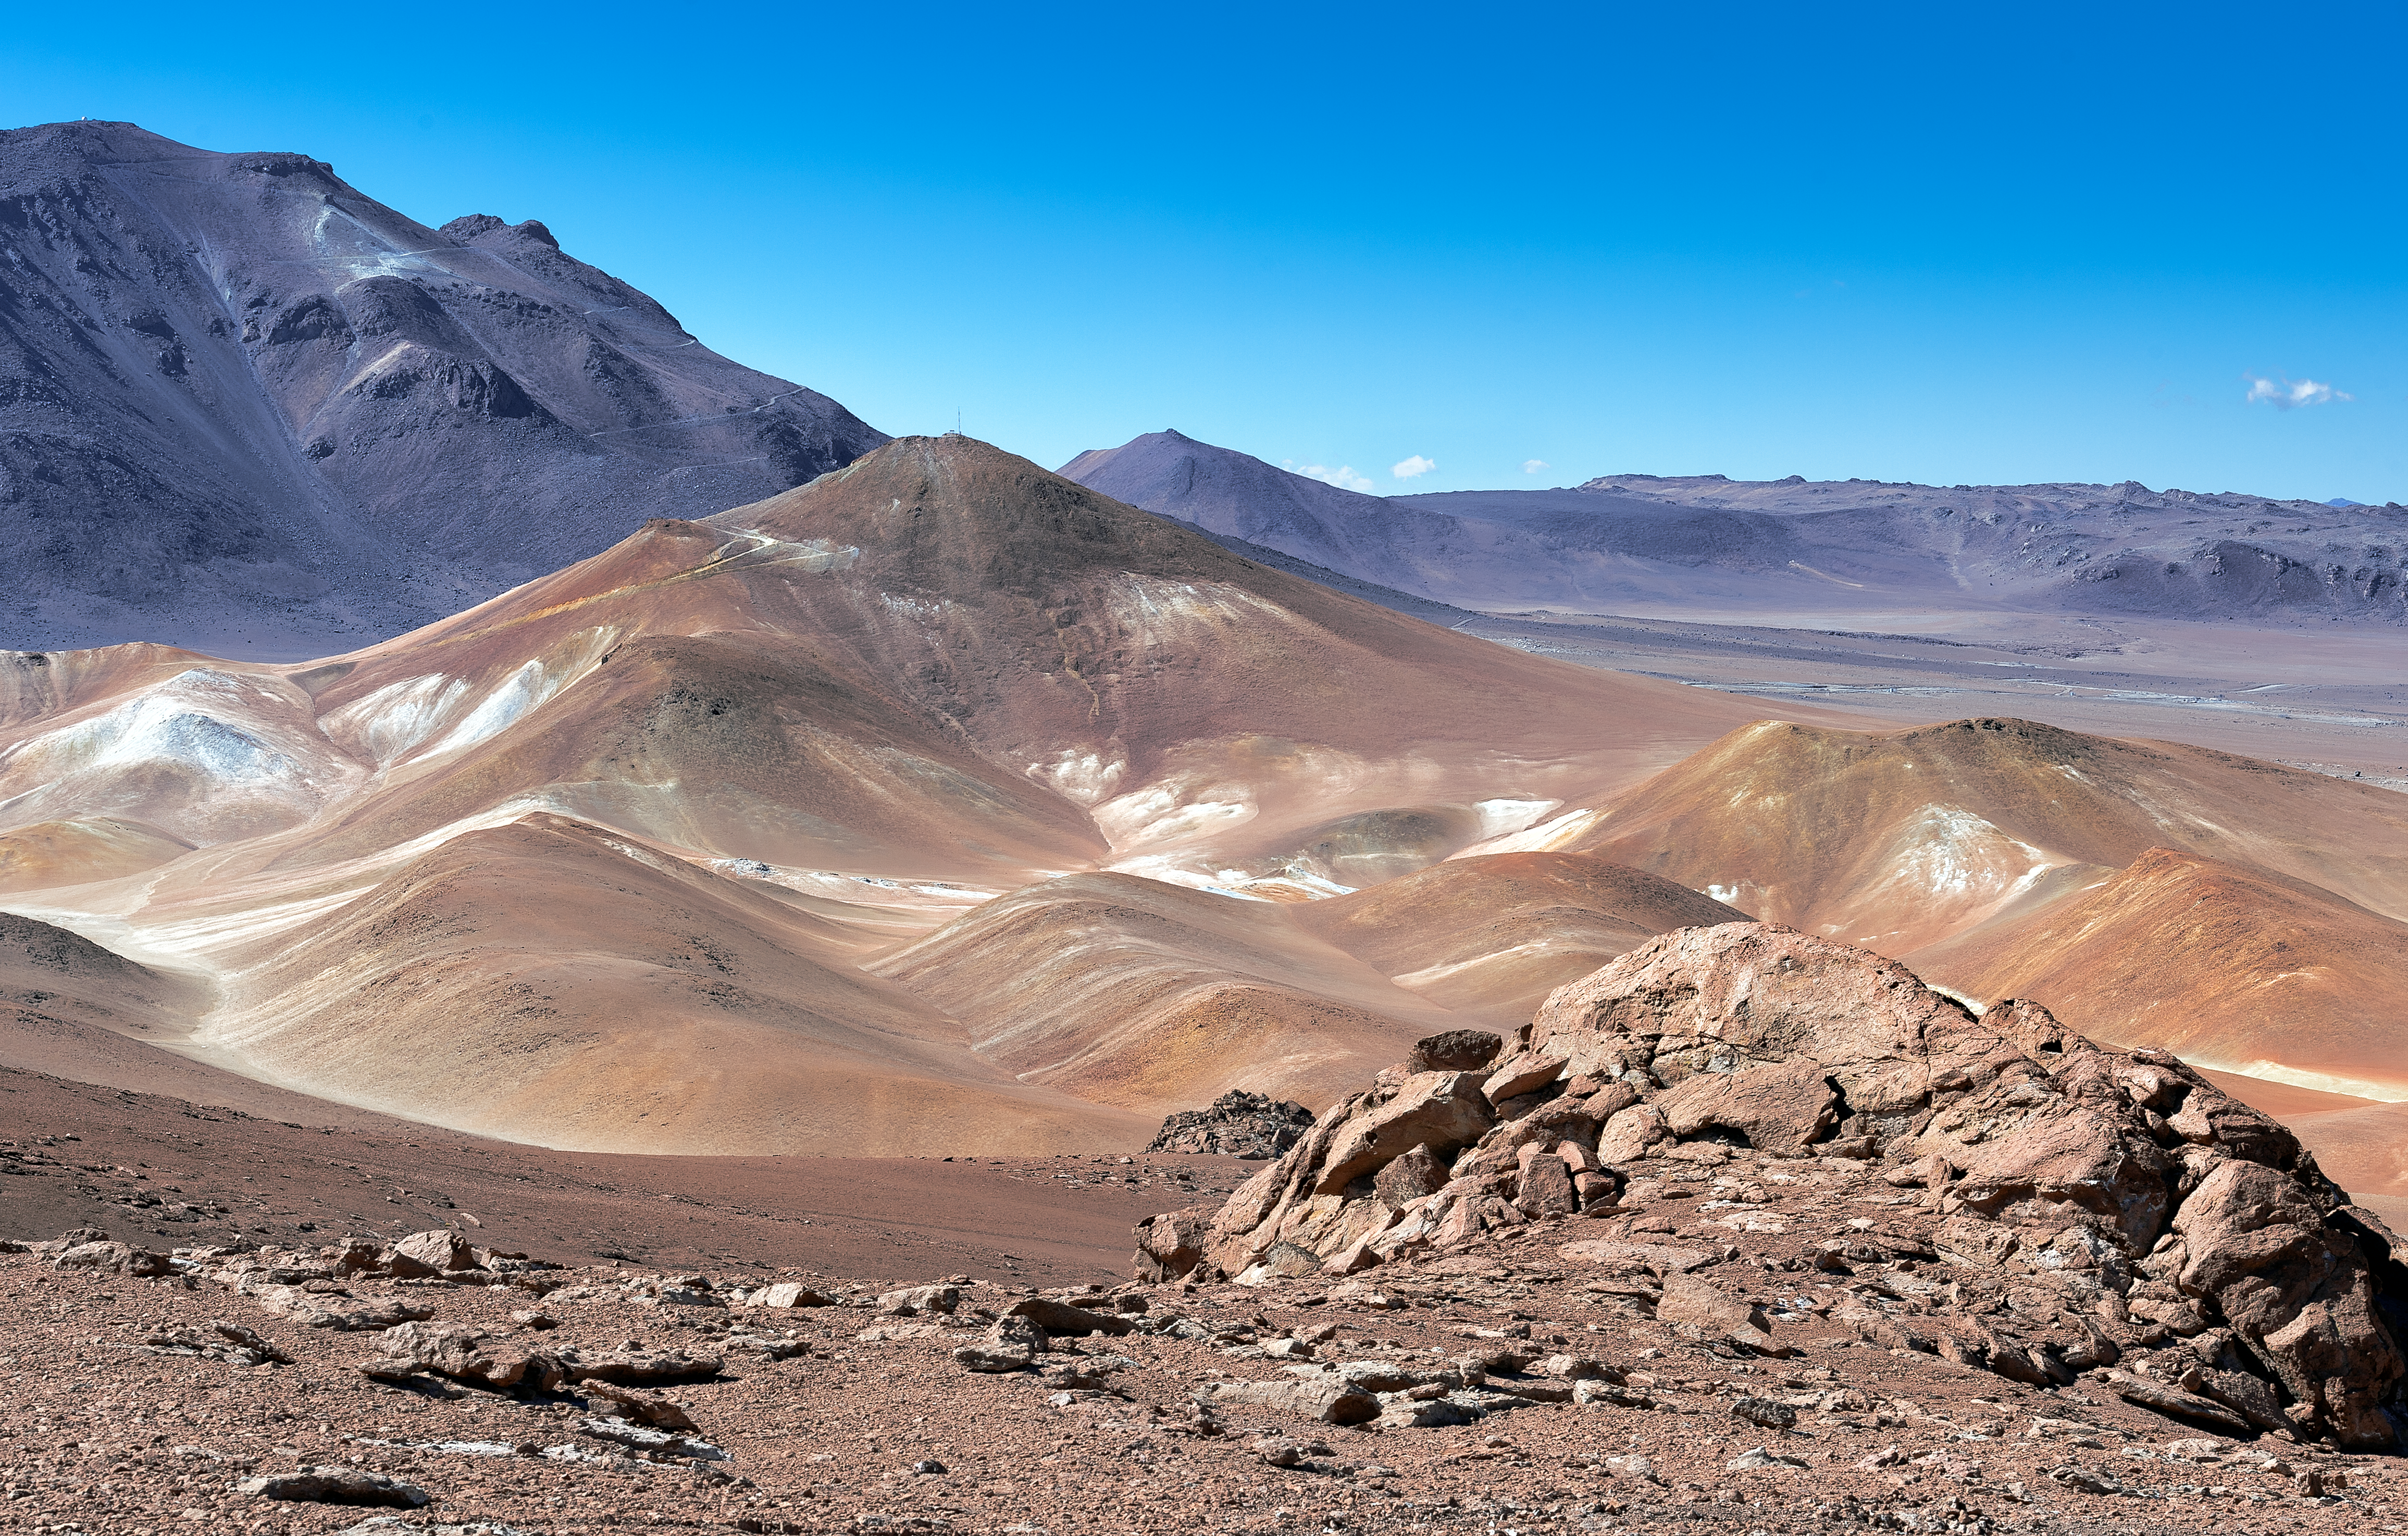

Atacama desert mountains

Panoramic view of the Chilean mountains surrounding the Chajnantor plateau, at an altitude of 5000 metres, where the Atacama Large Millimeter/submillimeter Array (ALMA) is located.

Credit: ALMA (ESO/NAOJ/NRAO)/A. Caproni (ESO)